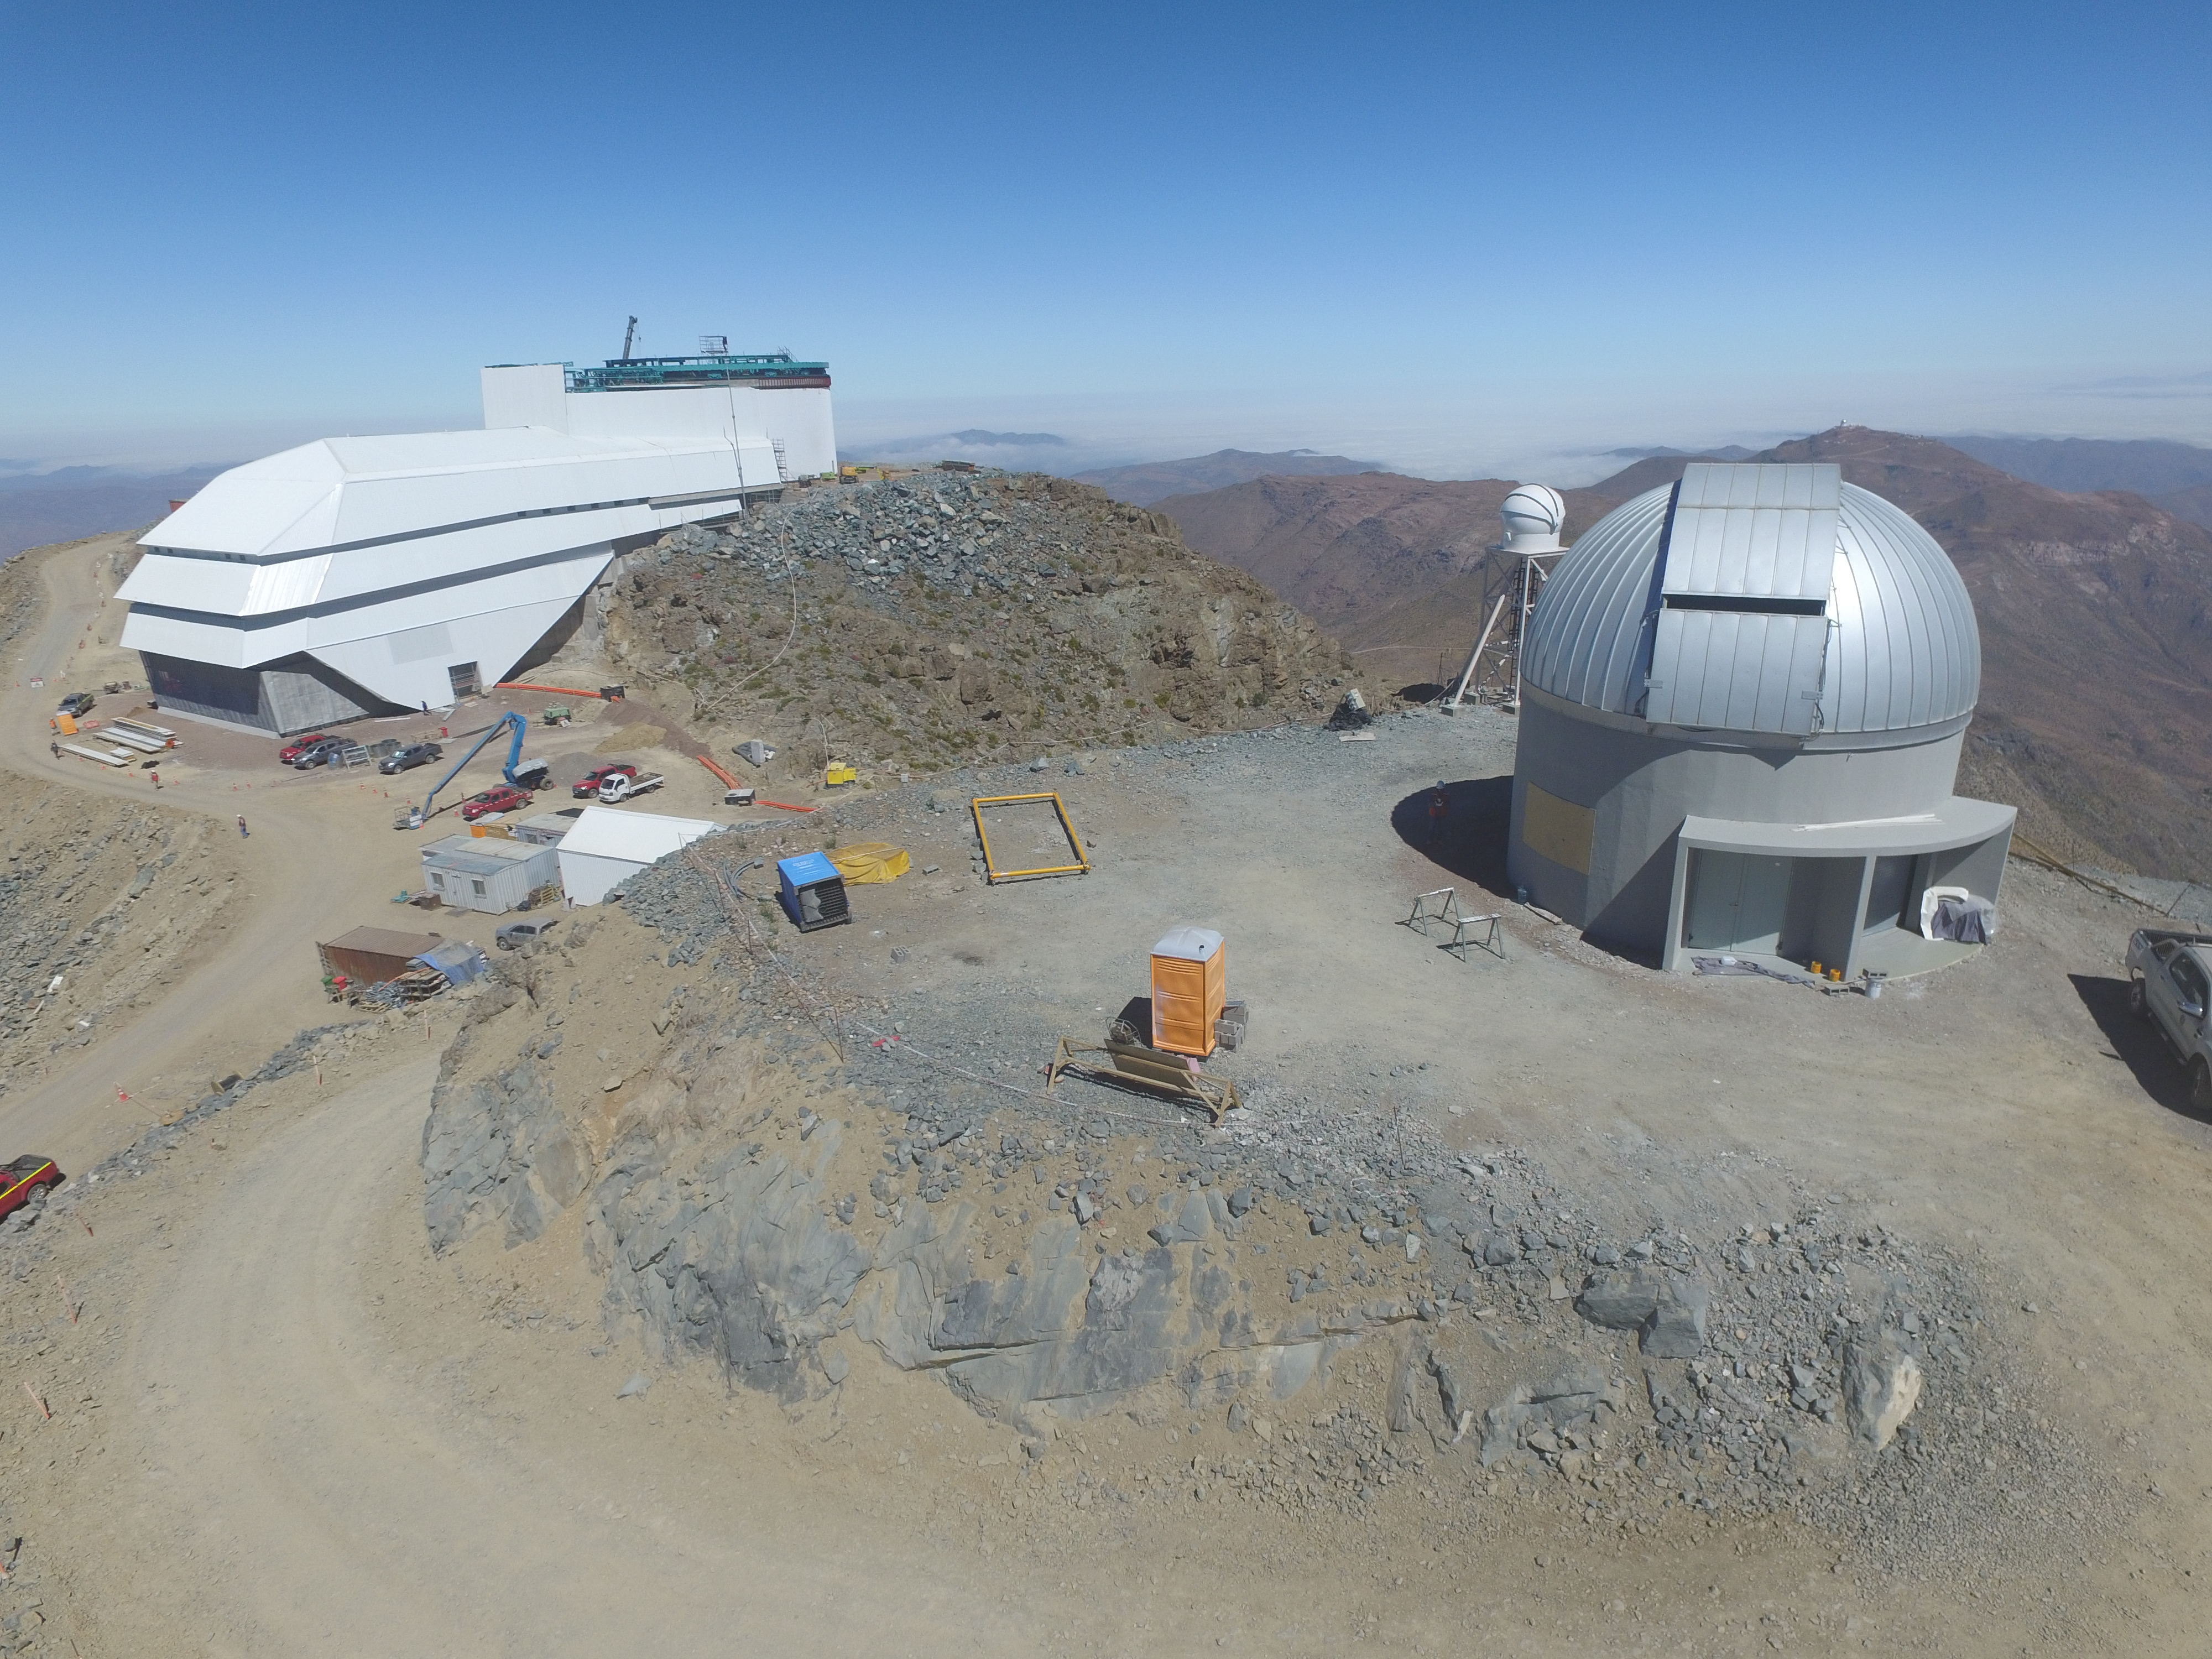

Drone Photo of LSST Facility and Environs December 2017

LSST Assembly Integration Verification (AIV) Manager Jacques Sebag submitted these aerial drone photos of the LSST facility, taken on December 28. The photos were taken after the LSST team collaborated with subcontractor Besalco to move the facility mobile roof to the flat area located on the north side of the lower enclosure. Congratulations to all for this achievement at the end of 2017!

Credit: Rubin Observatory/NSF/AURA